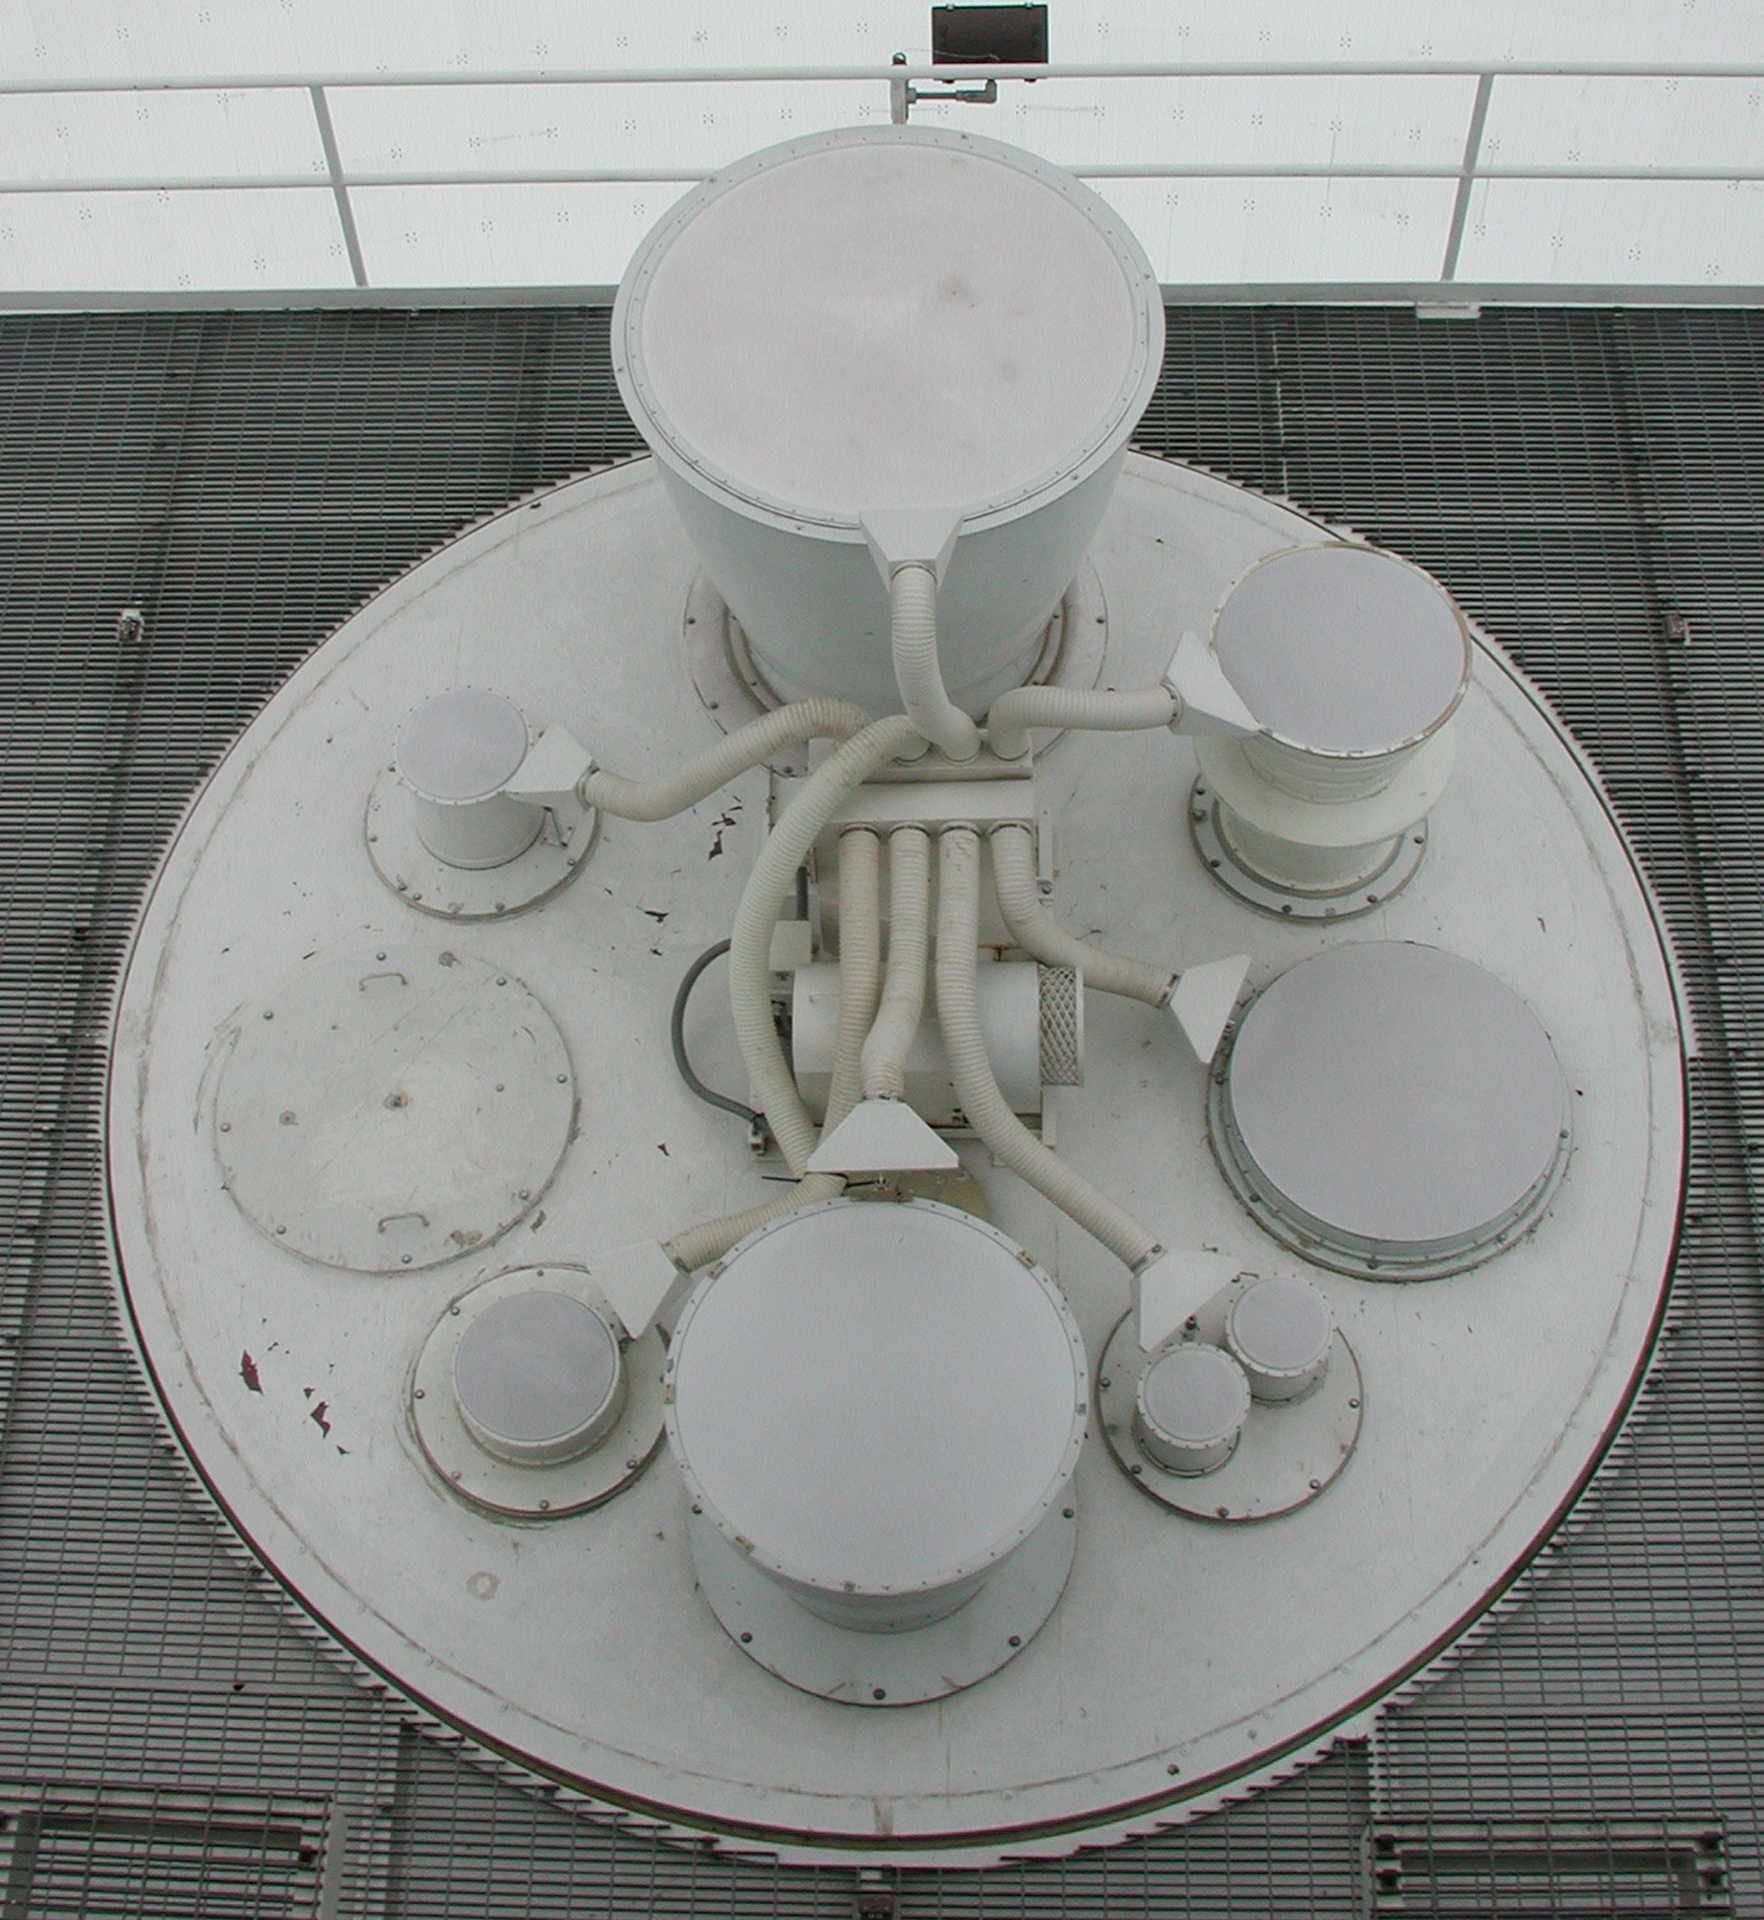

Looking Down the Revolver

The receivers of the Green Bank Telescope sit in a revolving cabin called the turret. The feed horns poke above the cabin, and their receivers hang beneath them in a suspended building that tilts with the telescope. When an astronomer wants to observe the longest wavelengths at the GBT, the telescope operator spins the largest horn into the beam of radio waves bouncing from the sub-reflector above the turret. The feeds are covered in a radio-clear fabric to keep debris and rain out, and blowers keep the fabric dry and free of obstructions.

Credit: B. Saxton, NRAO/AUI/NSF